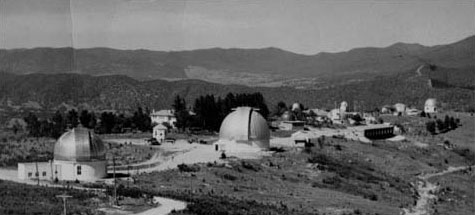

Mount Stromlo Observatory archival photo

Mount Stromlo Observatory, circa 1955

Credit: International Gemini Observatory/NOIRLab/NSF/AURA